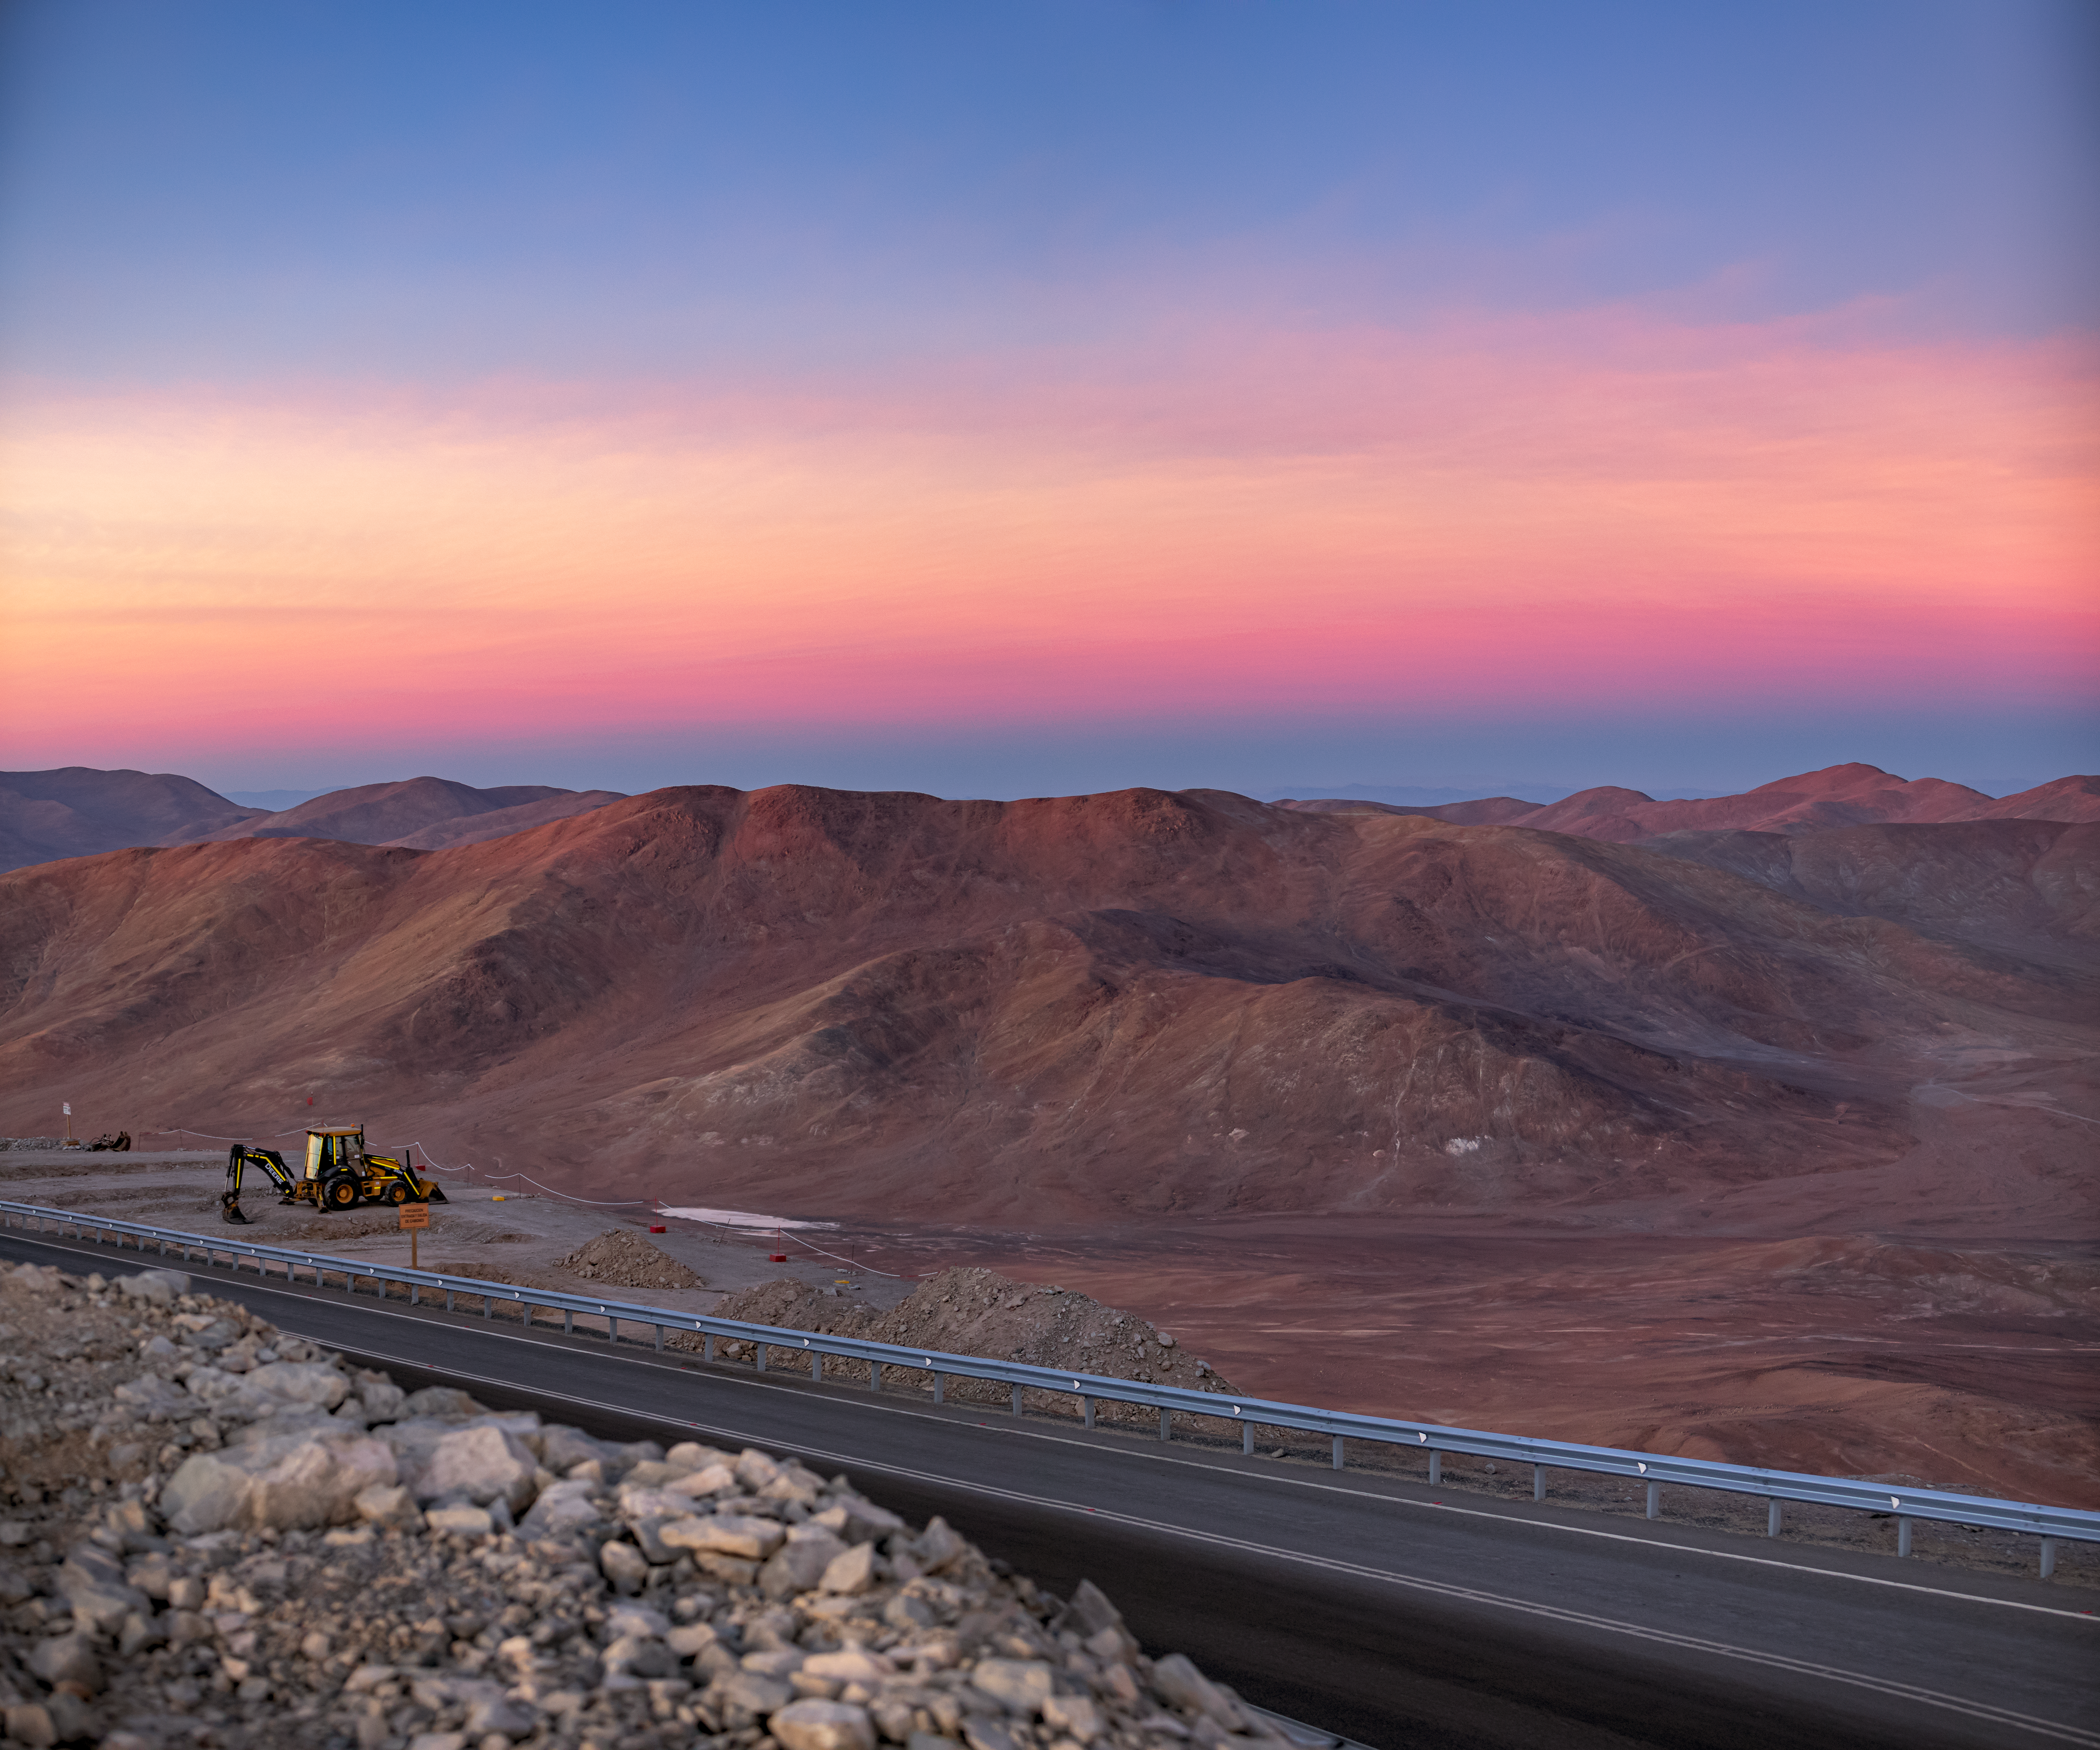

Sunset in the Chilean Atacama Desert

Captured here is a beautiful sunset in the Chilean Atacama Desert where ESO hosts its telescopes. This beautiful landscape is perfect for astrophysics because of its remote location and the near 300 clear nights a year that allow for telescope observations.

Credit: ESO/M. Zamani